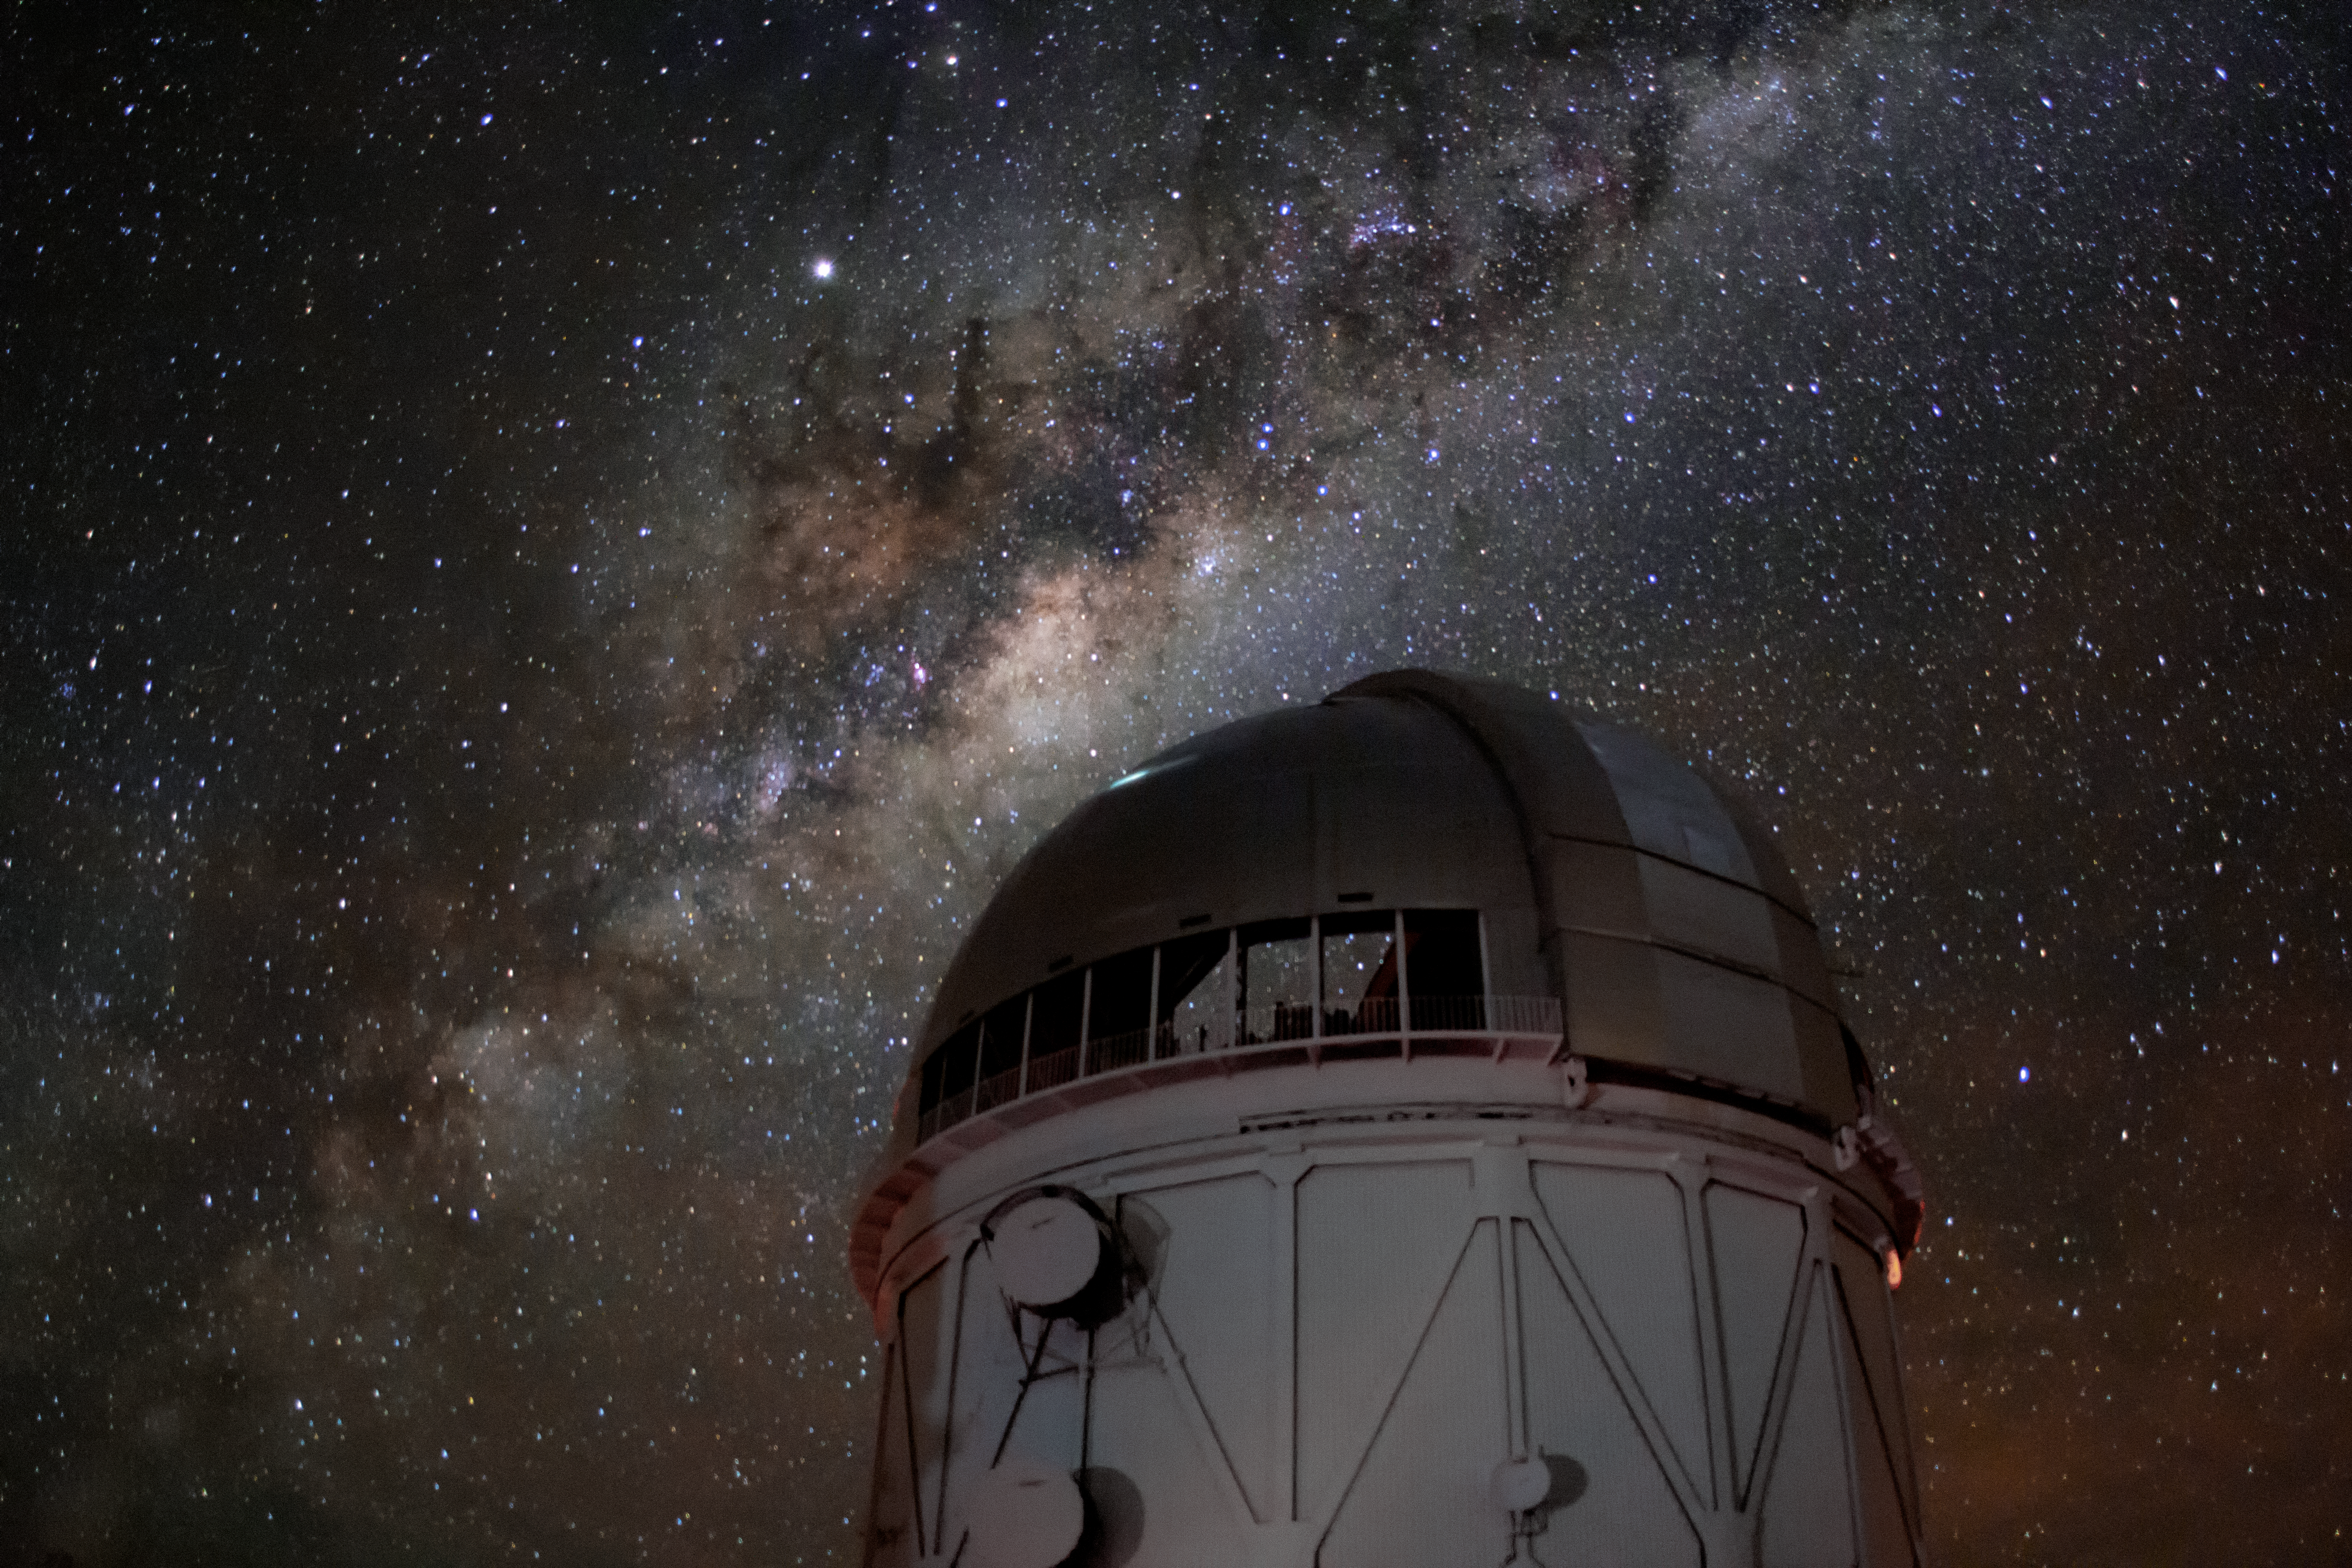

Gazing at the Milky Way

The Milky Way spills across the night sky above the Víctor M. Blanco 4-meter Telescope at the Cerro Tololo Inter-American Observatory (CTIO), a Program of NSF NOIRLab.

Credit: CTIO/NOIRLab/NSF/AURA/P. Marenfeld